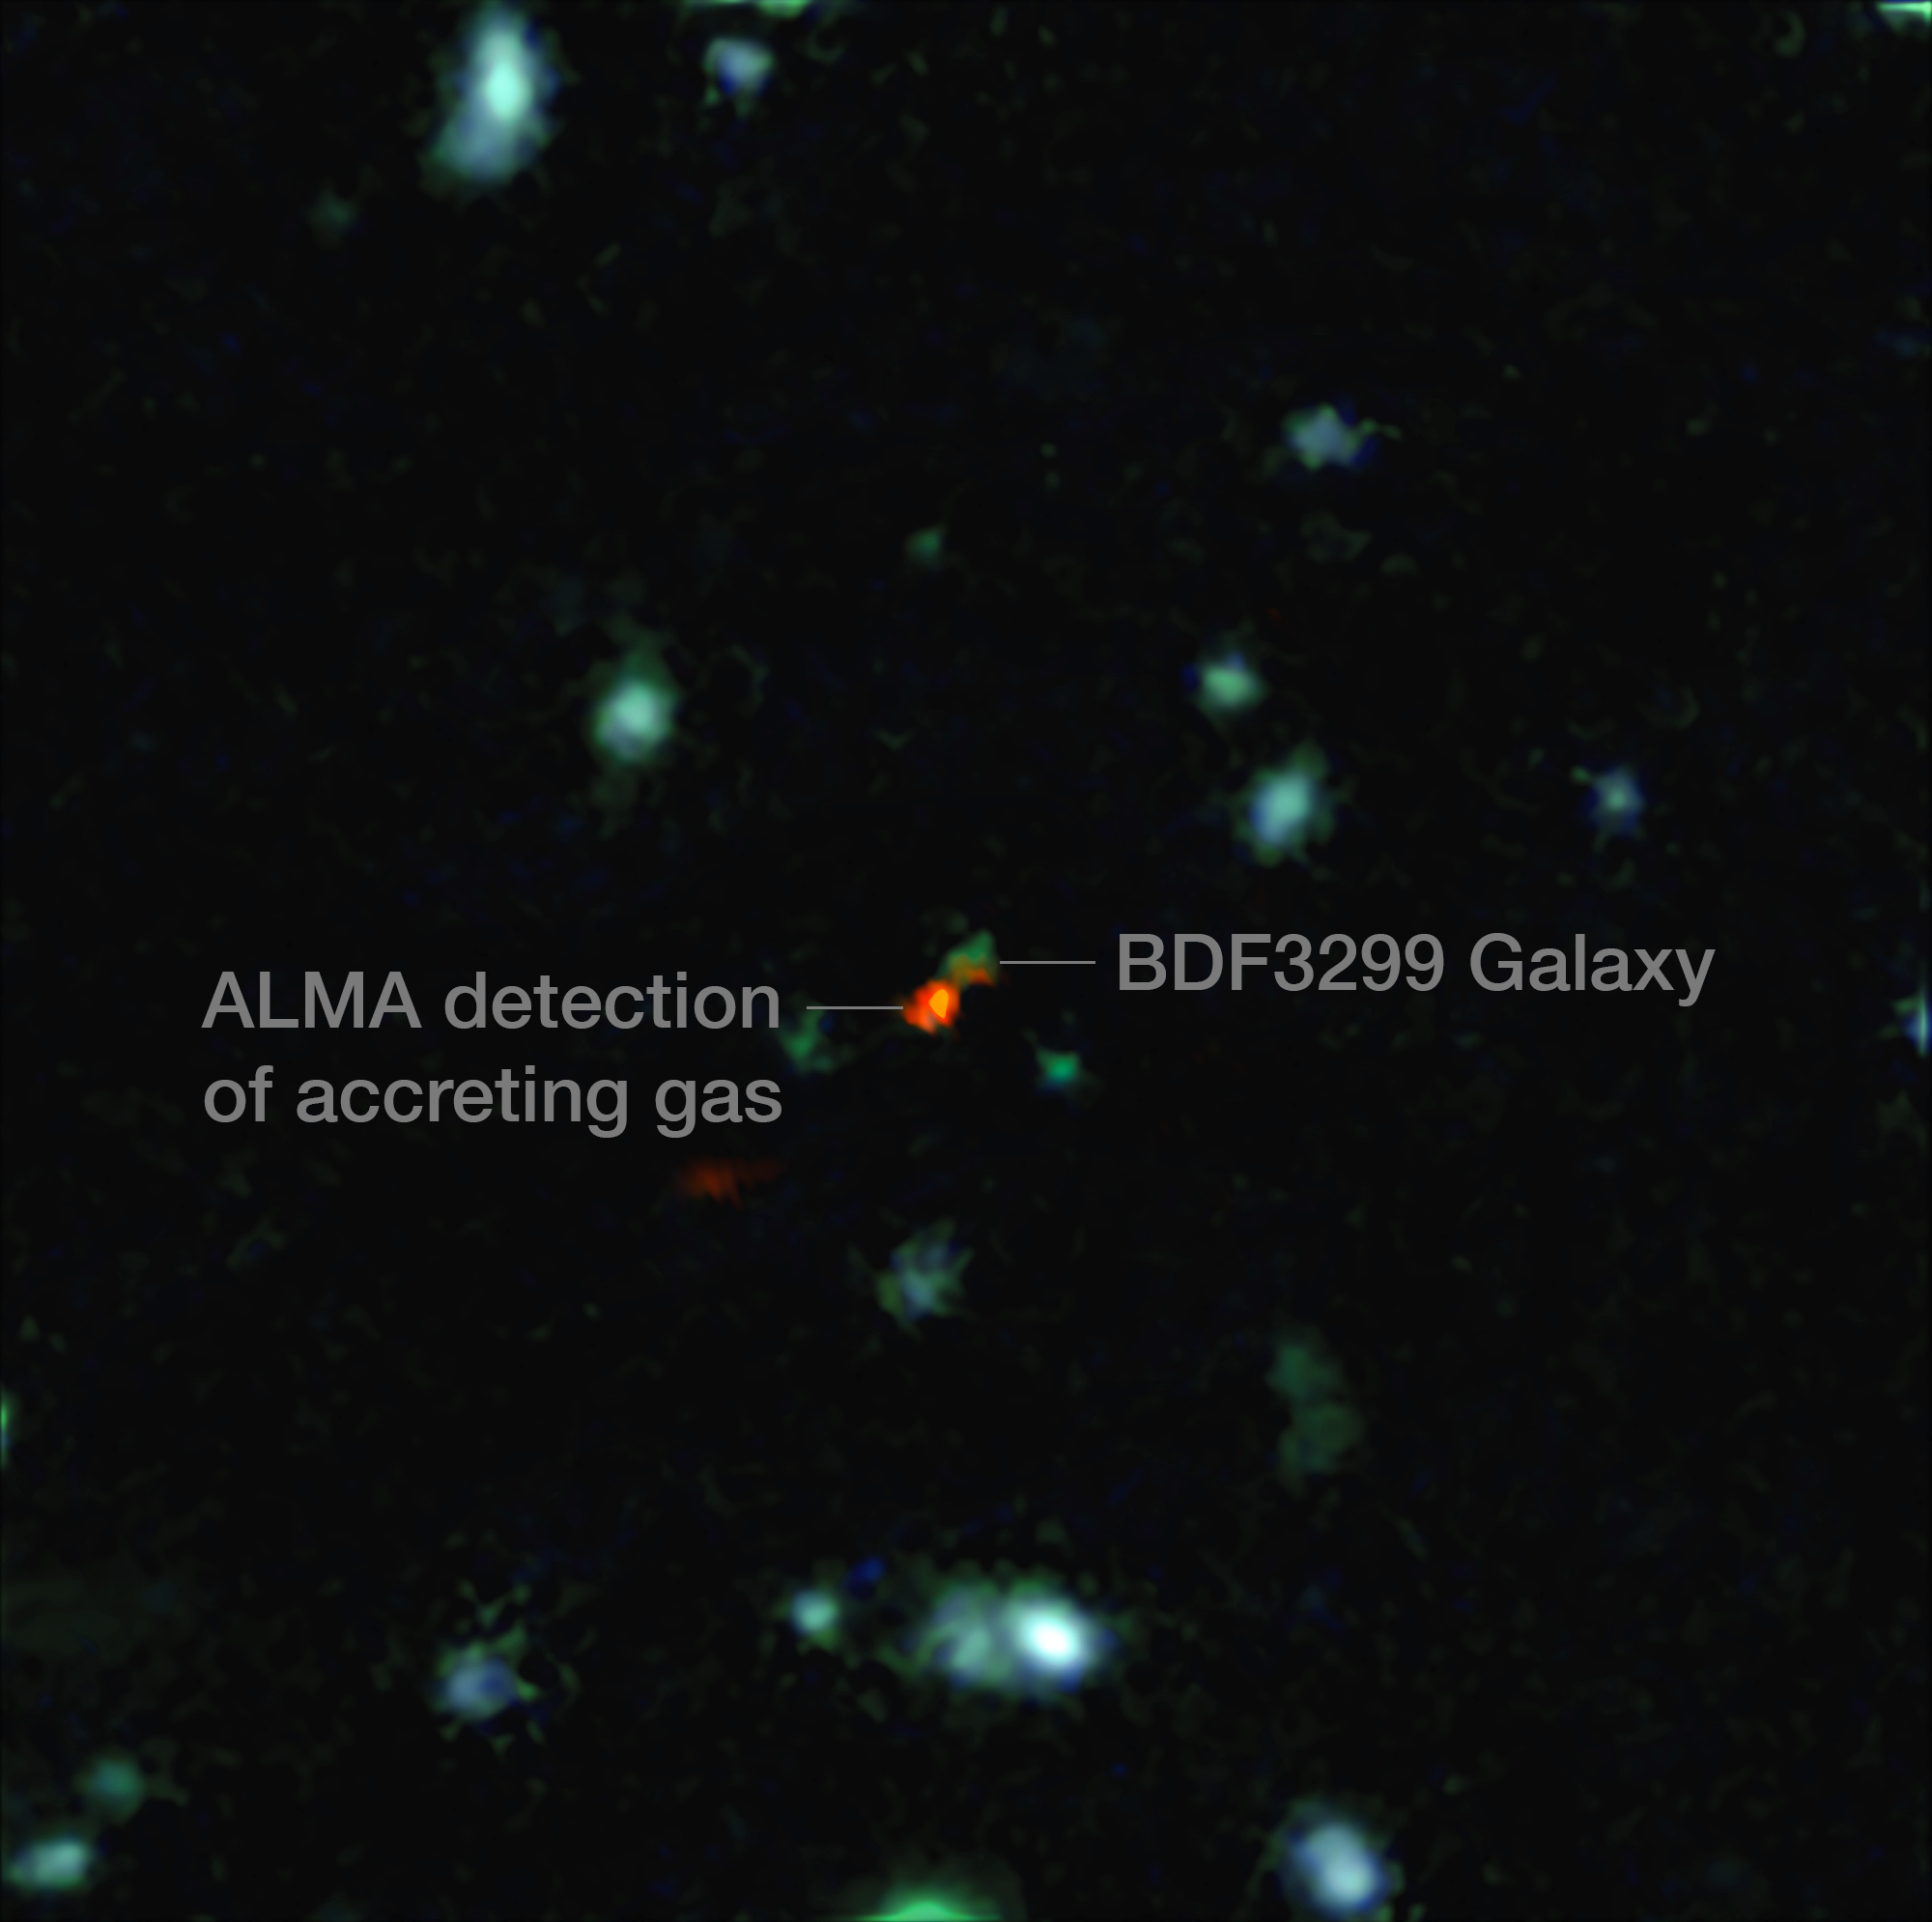

ALMA witnesses assembly of galaxy in early Universe (annotated)

This view is a combination of images from ALMA and the Very Large Telescope. The central object is a very distant galaxy, labelled BDF 3299, which is seen when the Universe was less than 800 million years old. The bright red cloud just to the lower left is the ALMA detection of a vast cloud of material that is in the process of assembling the very young galaxy.

Credit: ESO/R. Maiolino